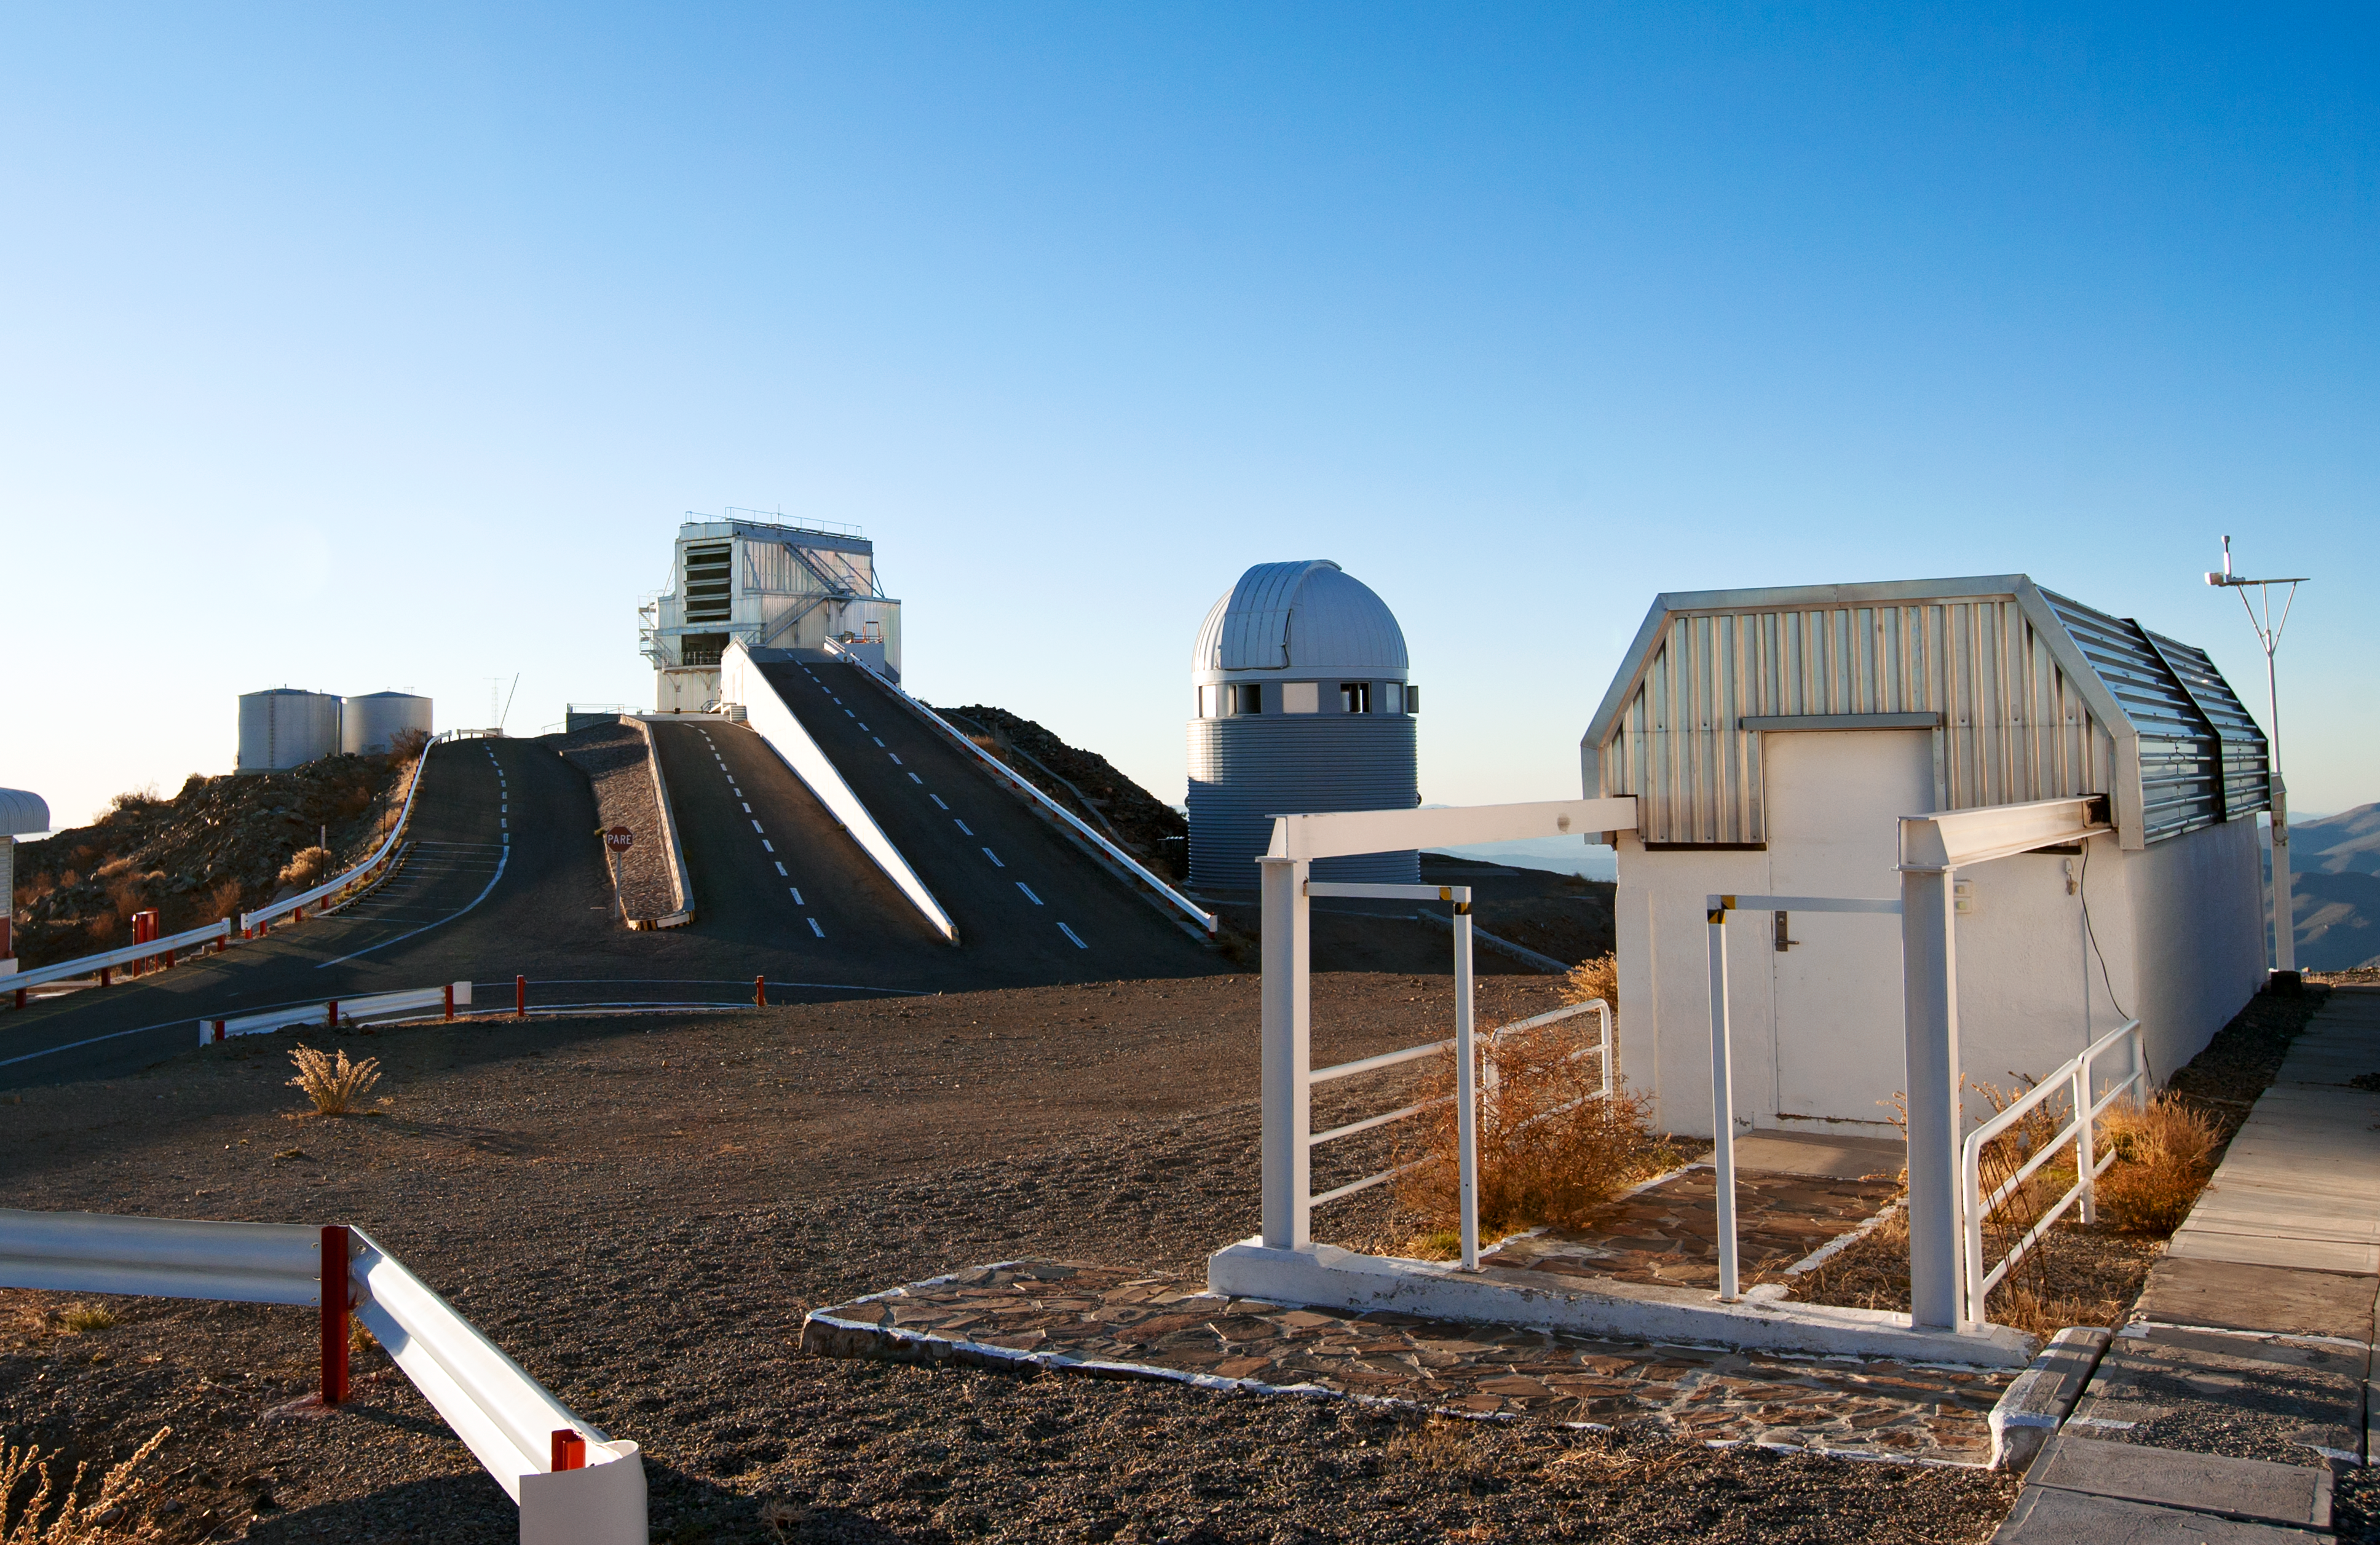

La Silla

In this photograph, three telescopes are portrayed, all looking very different from each other. To the right of the water tanks is the ESO New Technology Telescope (NTT), which had its first light on 23 March 1989. This 3.58-metre telescope was the first ever to have a computer-controlled main mirror, which could adjust its shape during observations to optimise image quality. The octagonal enclosure housing the NTT is another technological breakthrough, ventilated by a system of flaps that makes air flow smoothly across the mirror, reducing turbulence and leading to sharper images.

To the right of the NTT is the Swiss 1.2-metre Leonhard Euler Telescope, which has a more traditional dome-shaped enclosure. It is operated by the Geneva Observatory at the Université de Genève in Switzerland, and had its first light on 12 April 1998. It is used to search for exoplanets in the southern sky; with its first discovery being a planet in orbit around the star Gliese 86 (see eso9855). The telescope also observes variable stars, gamma-ray bursts and active galactic nuclei.

In the foreground on the right is a building nicknamed the sarcofago (sarcophagus). This houses the TAROT (Télescope à Action Rapide pour les Objets Transitoires, or Rapid Action Telescope for Transient Objects), which started work at La Silla on 15 September 2006.

This is the present-day photograph from the Then and Now Picture of the Week, Three Very Different Telescopes at La Silla.

Credit: ESO